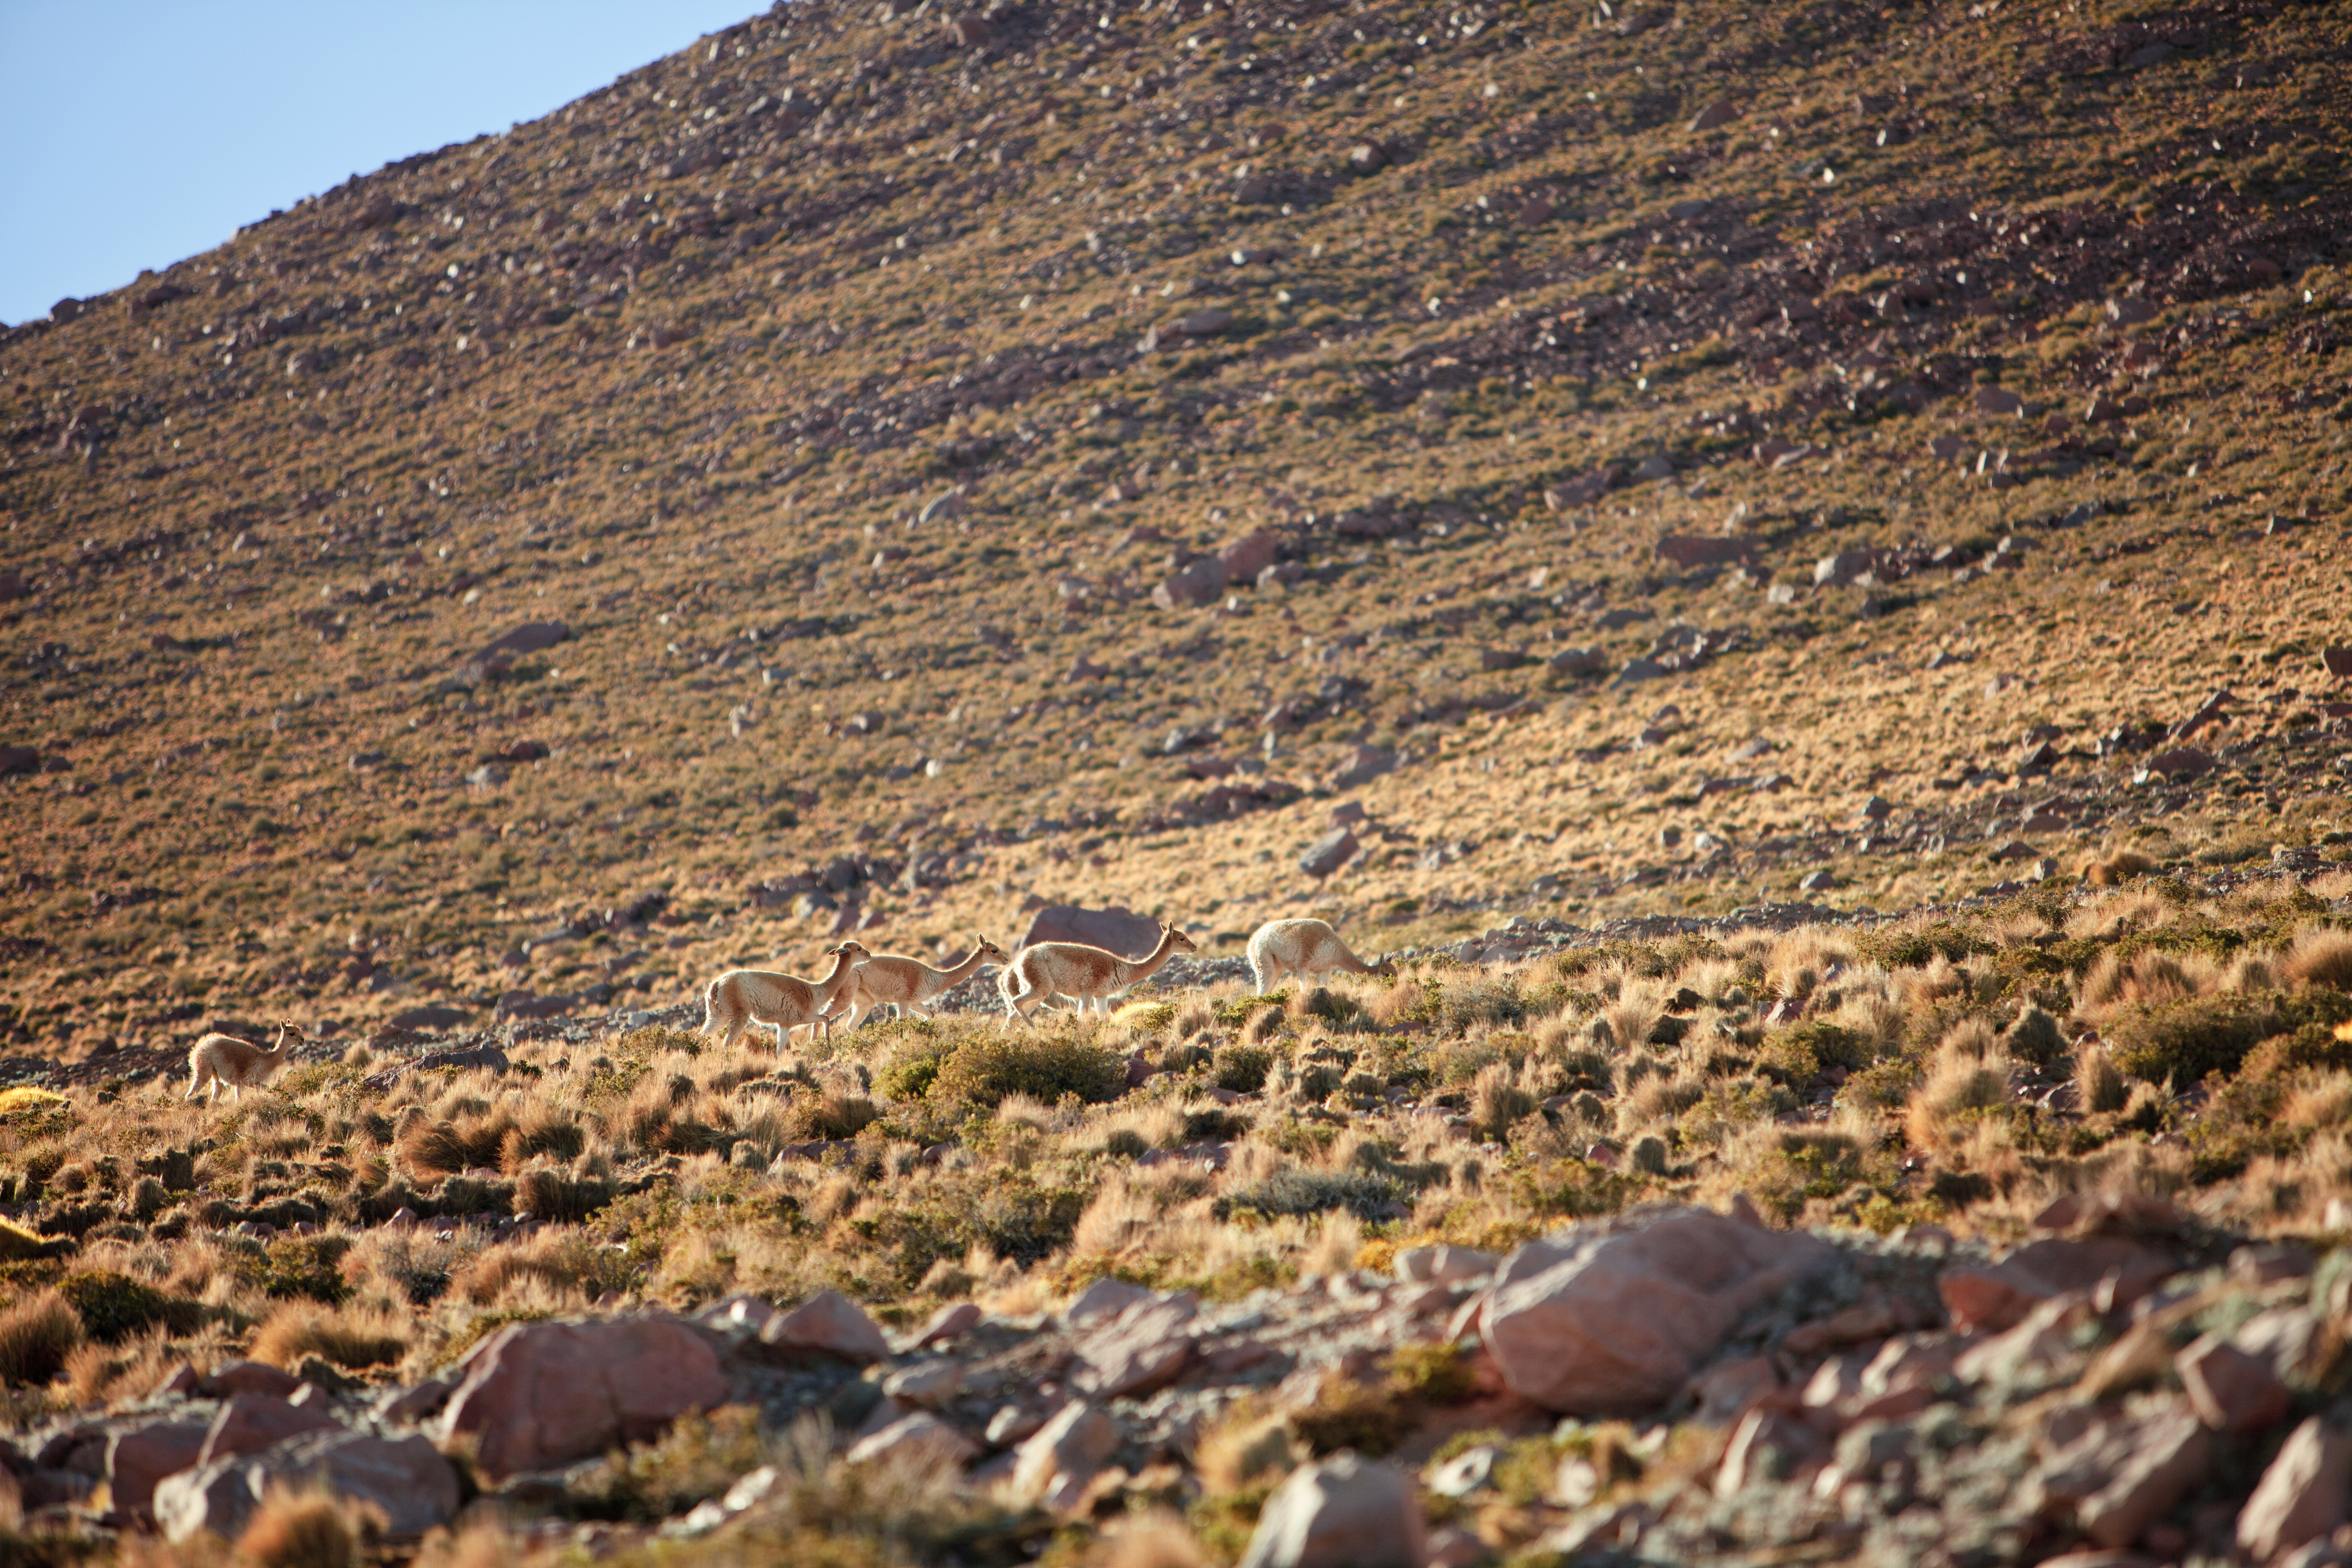

Vicuñas at ALMA

A group of Vicuñas in the "green belt" at around 3500 - 4000 msl near the access road up to the AOS, September 2011.

Credit: ESO